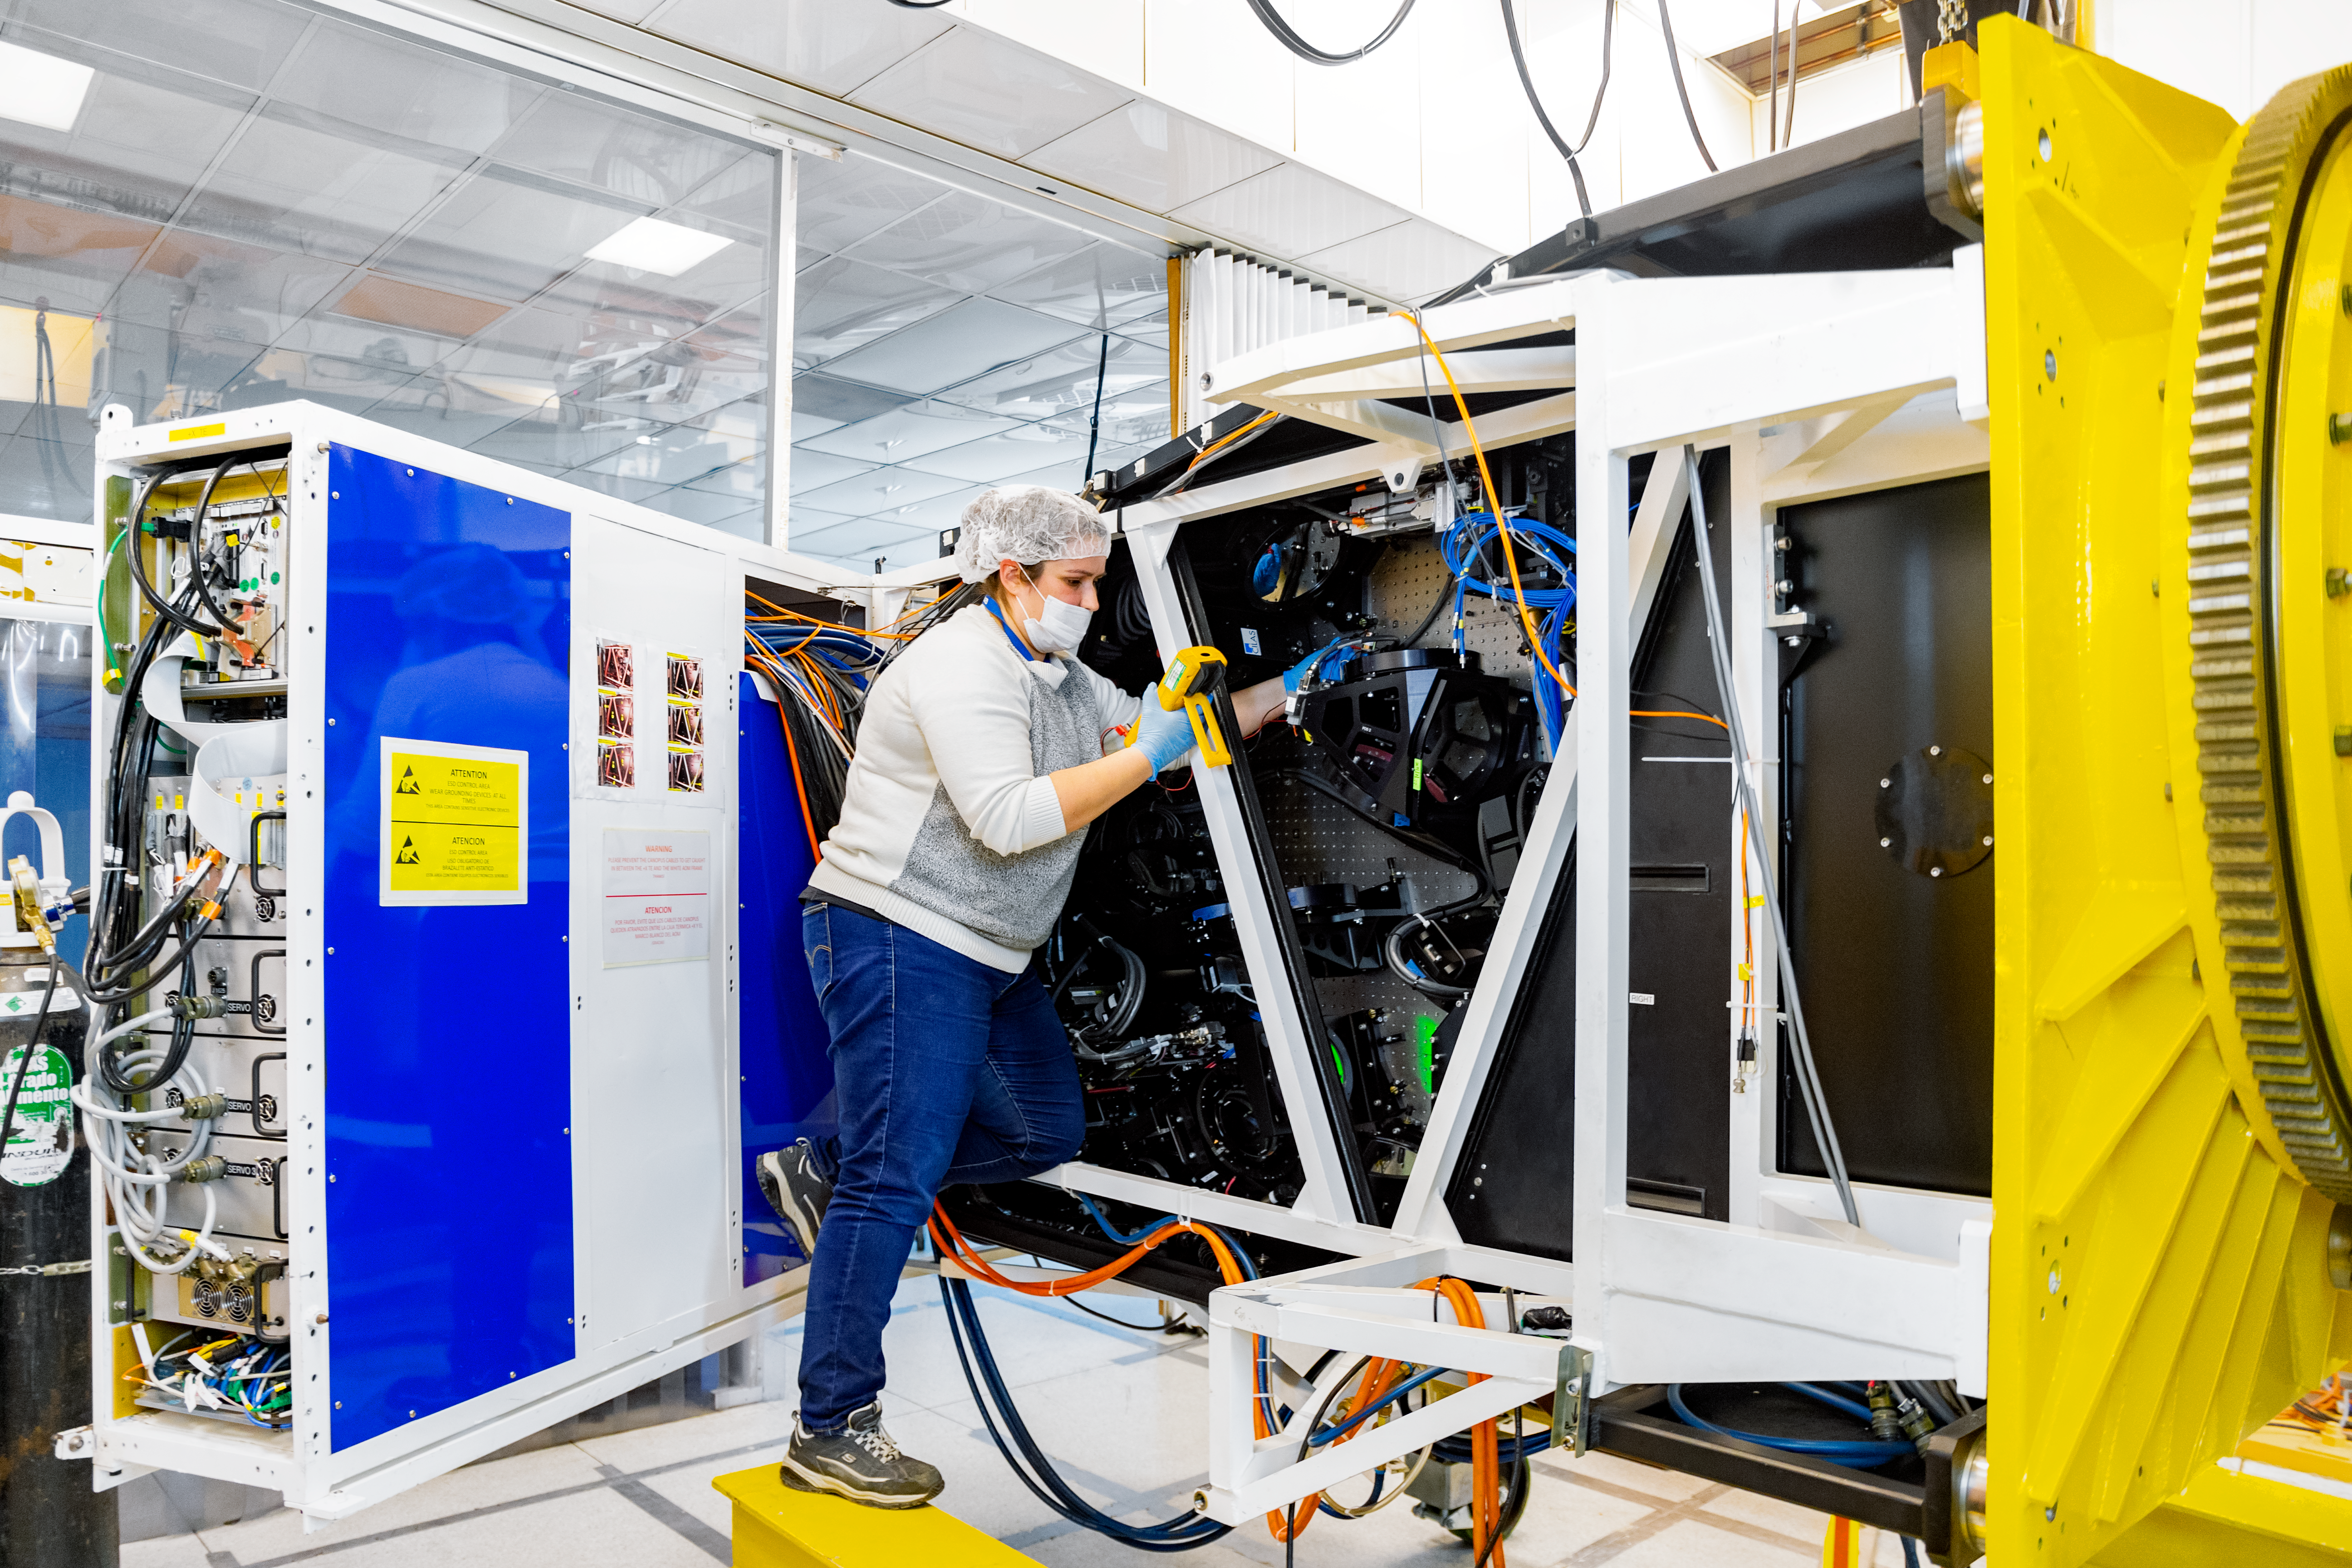

Inside Canopus

Electronics Engineer Vanessa Montes is checking electronics inside Canopus, the optical bench of the Gemini Multi-Conjugate Adaptive Optics System (GeMS), during a shutdown maintenance process at the lab of the Gemini South telescope in Chile.

Credit: International Gemini Observatory/NOIRLab/NSF/AURA/Manuel Paredes